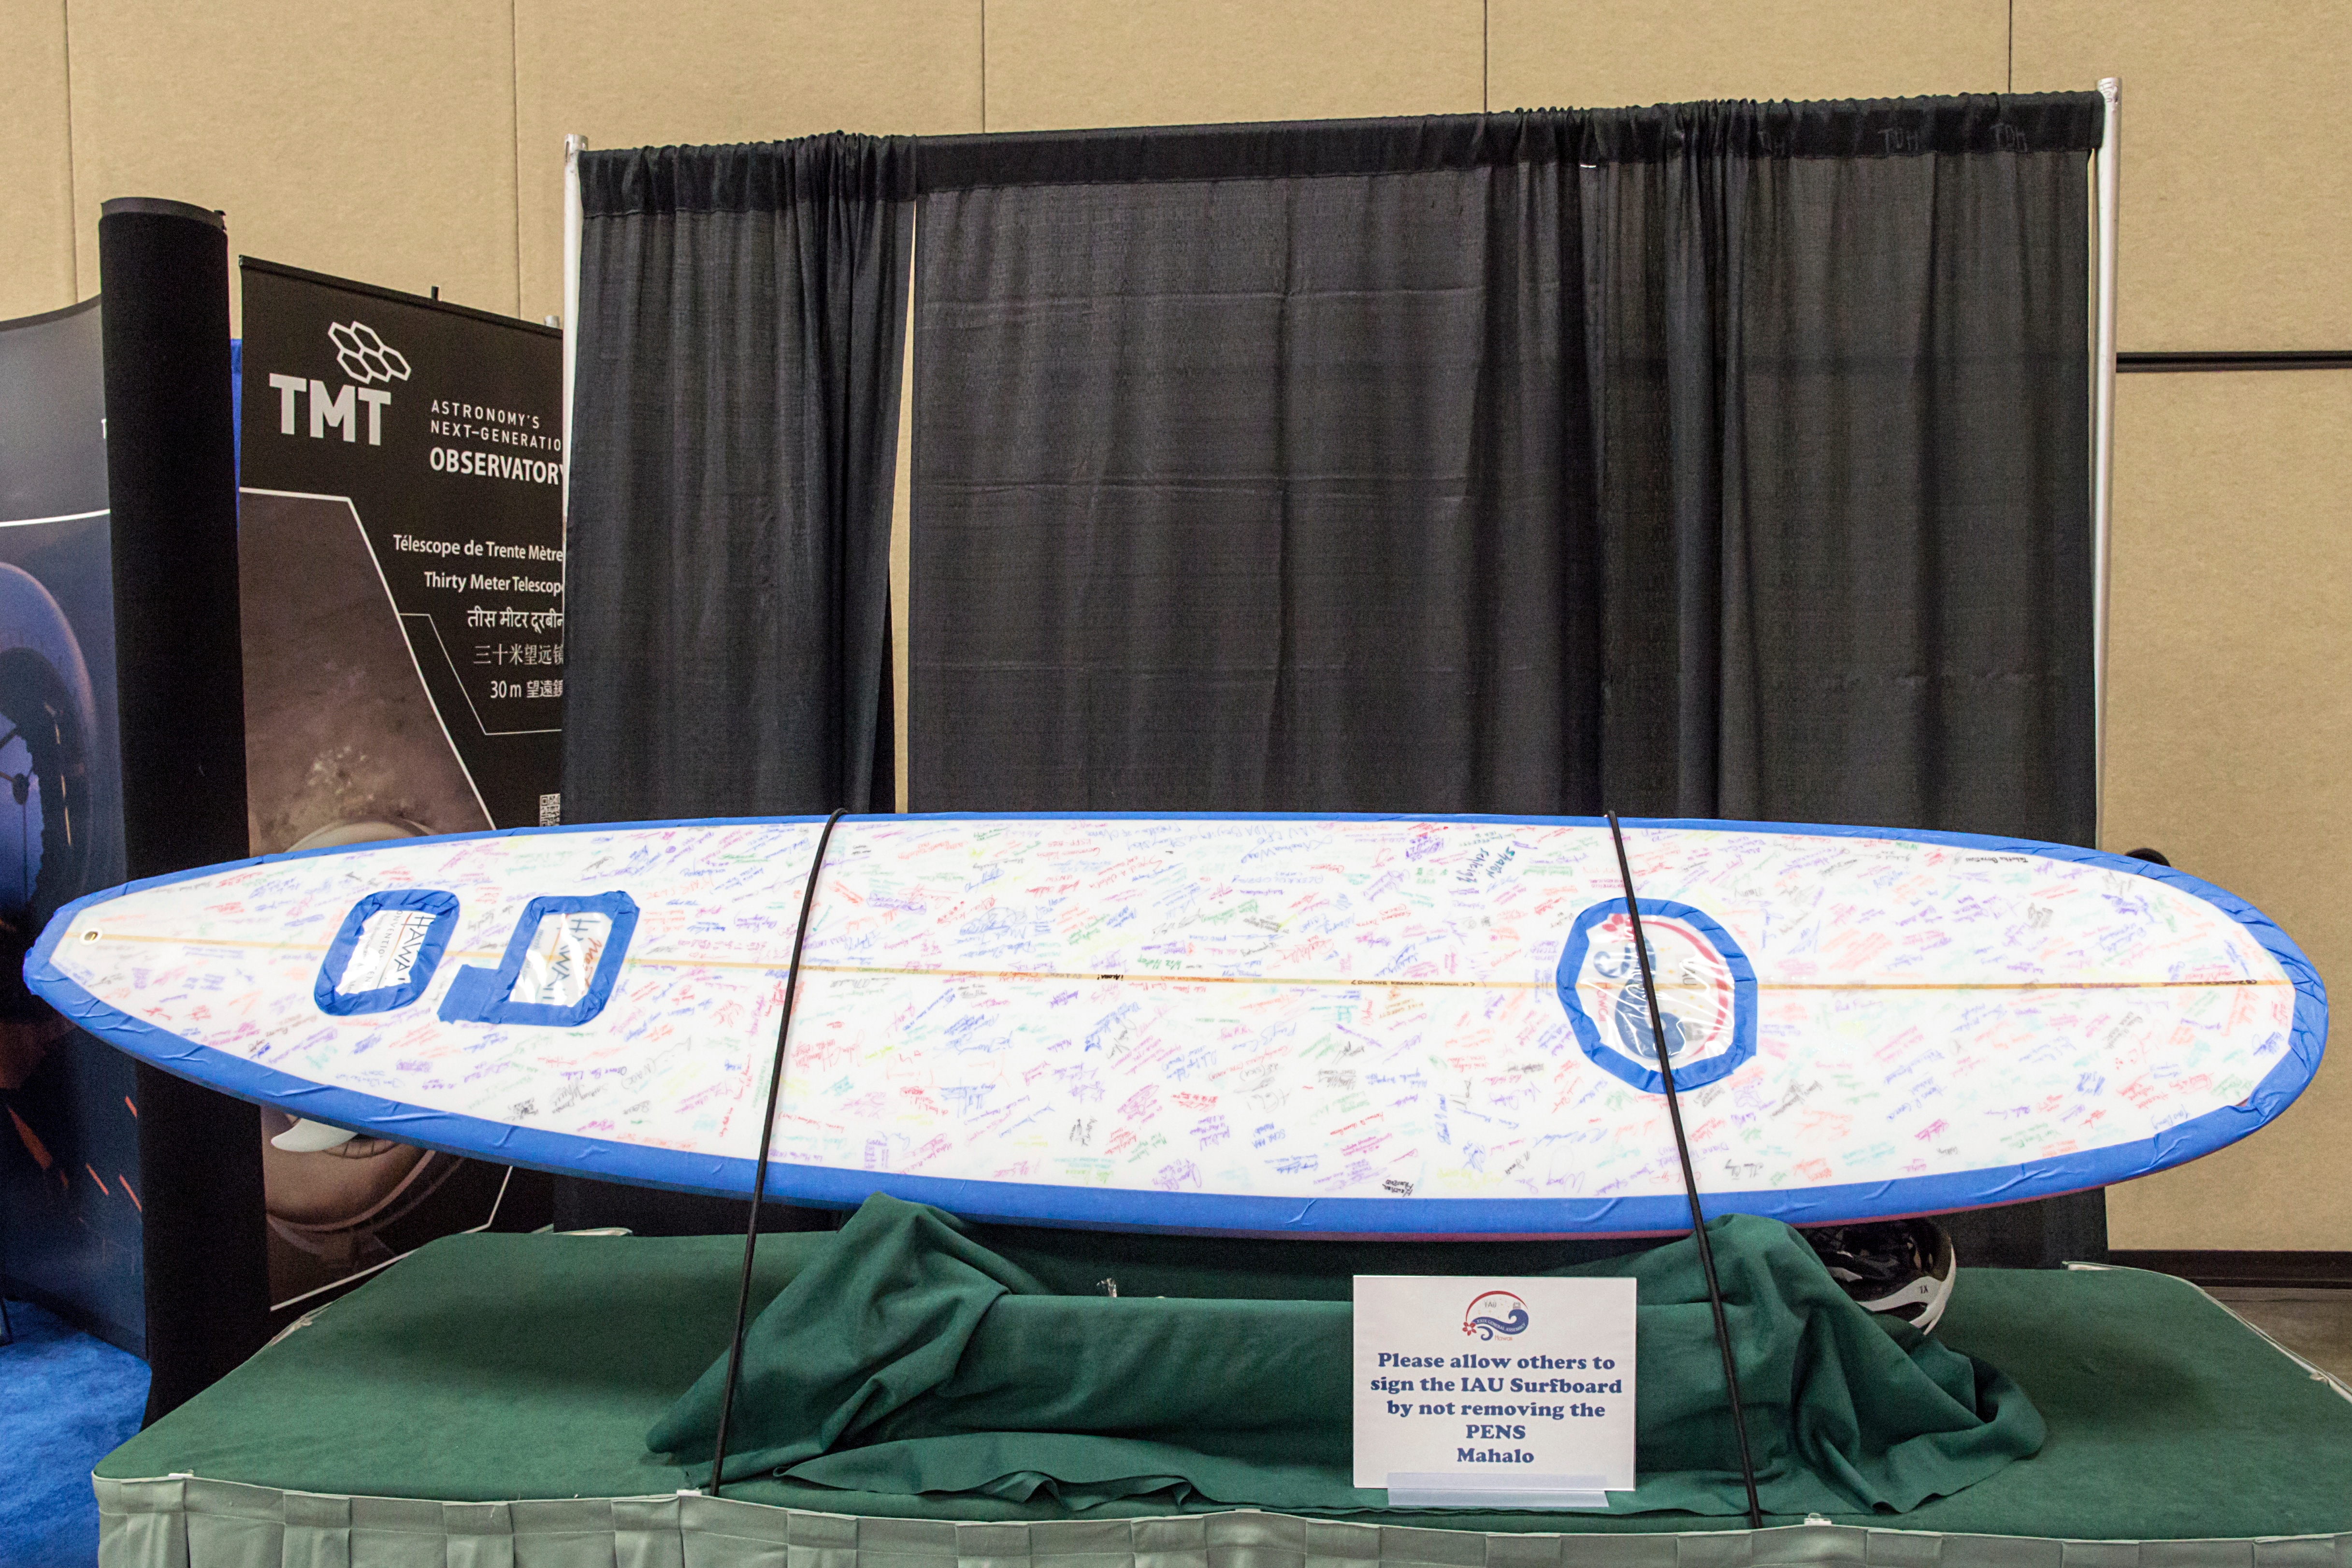

IAU surfboard signing at the IAU XXIX General Assembly

A surfboard signed by attendees at the IAU XXIX General Assembly.

Credit: IAU/B. Tafreshi (twanight.org)